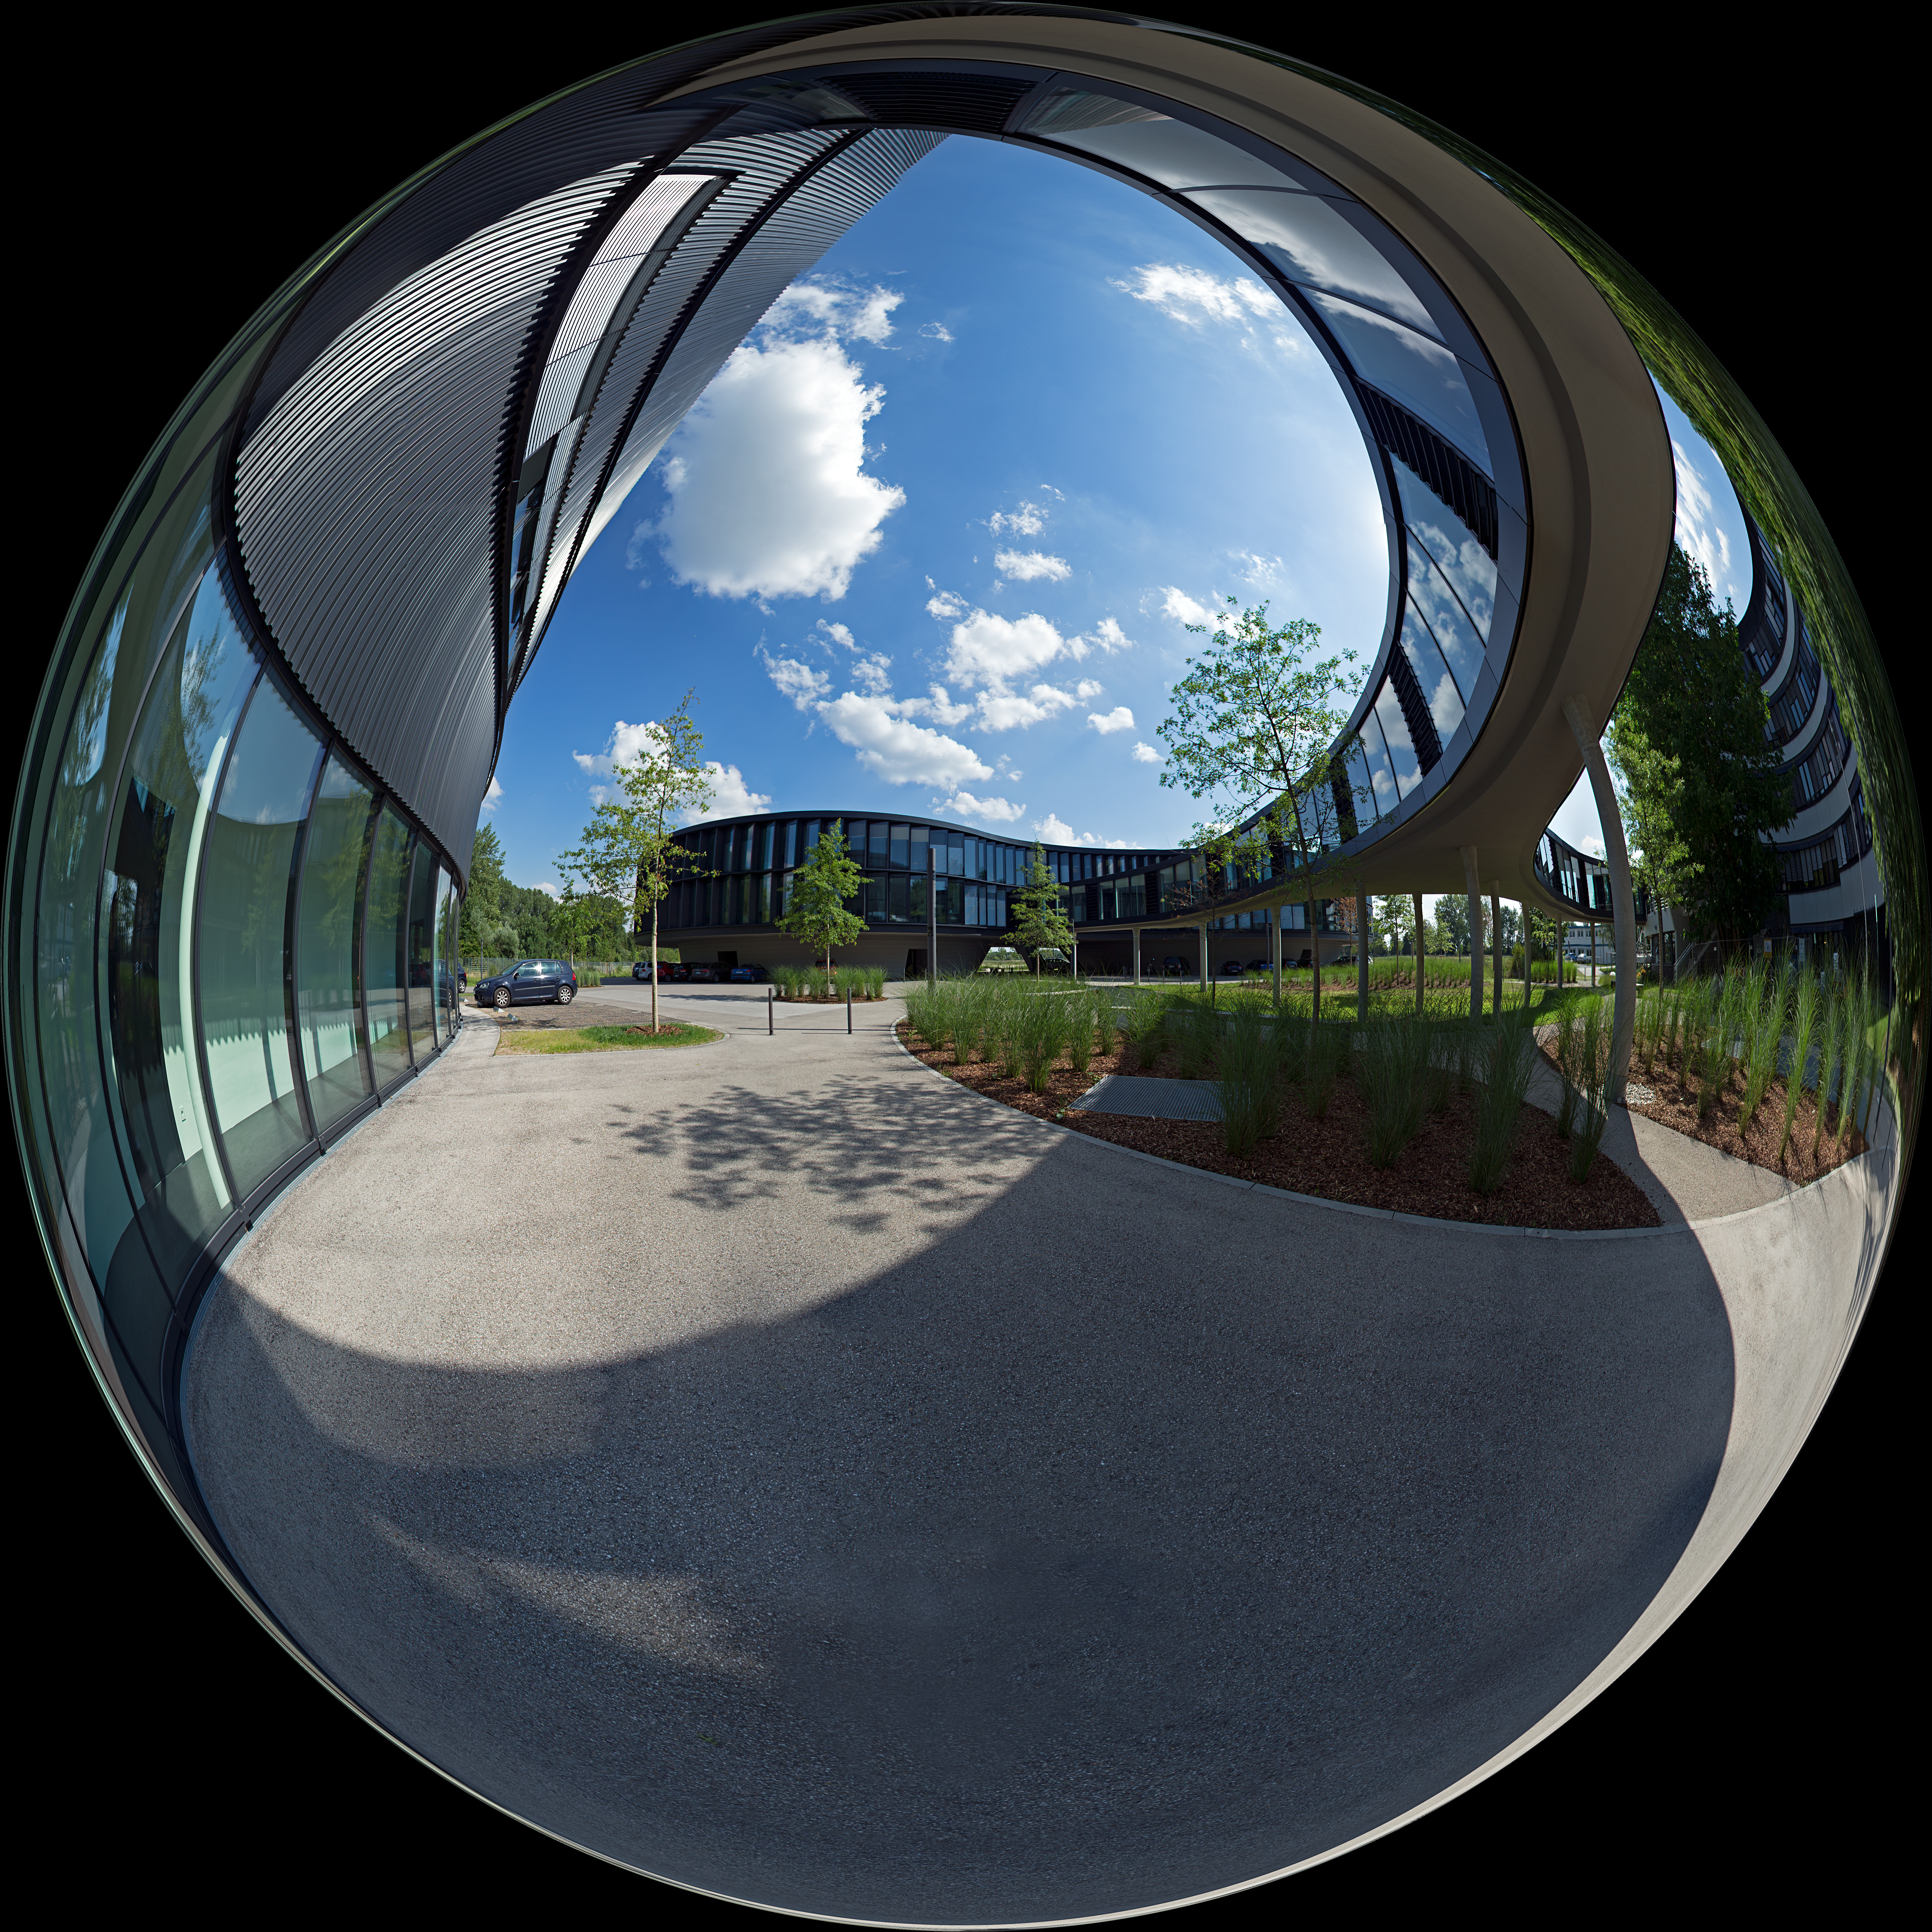

Headquarters Extension in a mirror ball

This fisheye picture presents the new extension of the ESO Headquarters in Garching, Germany, which was inaugurated in December 2013. It consists of a technical and an office building (the later can be seen in the background on the left). A spectacular curved bridge is connecting the old building with the two new extension buildings.

Credit: ESO